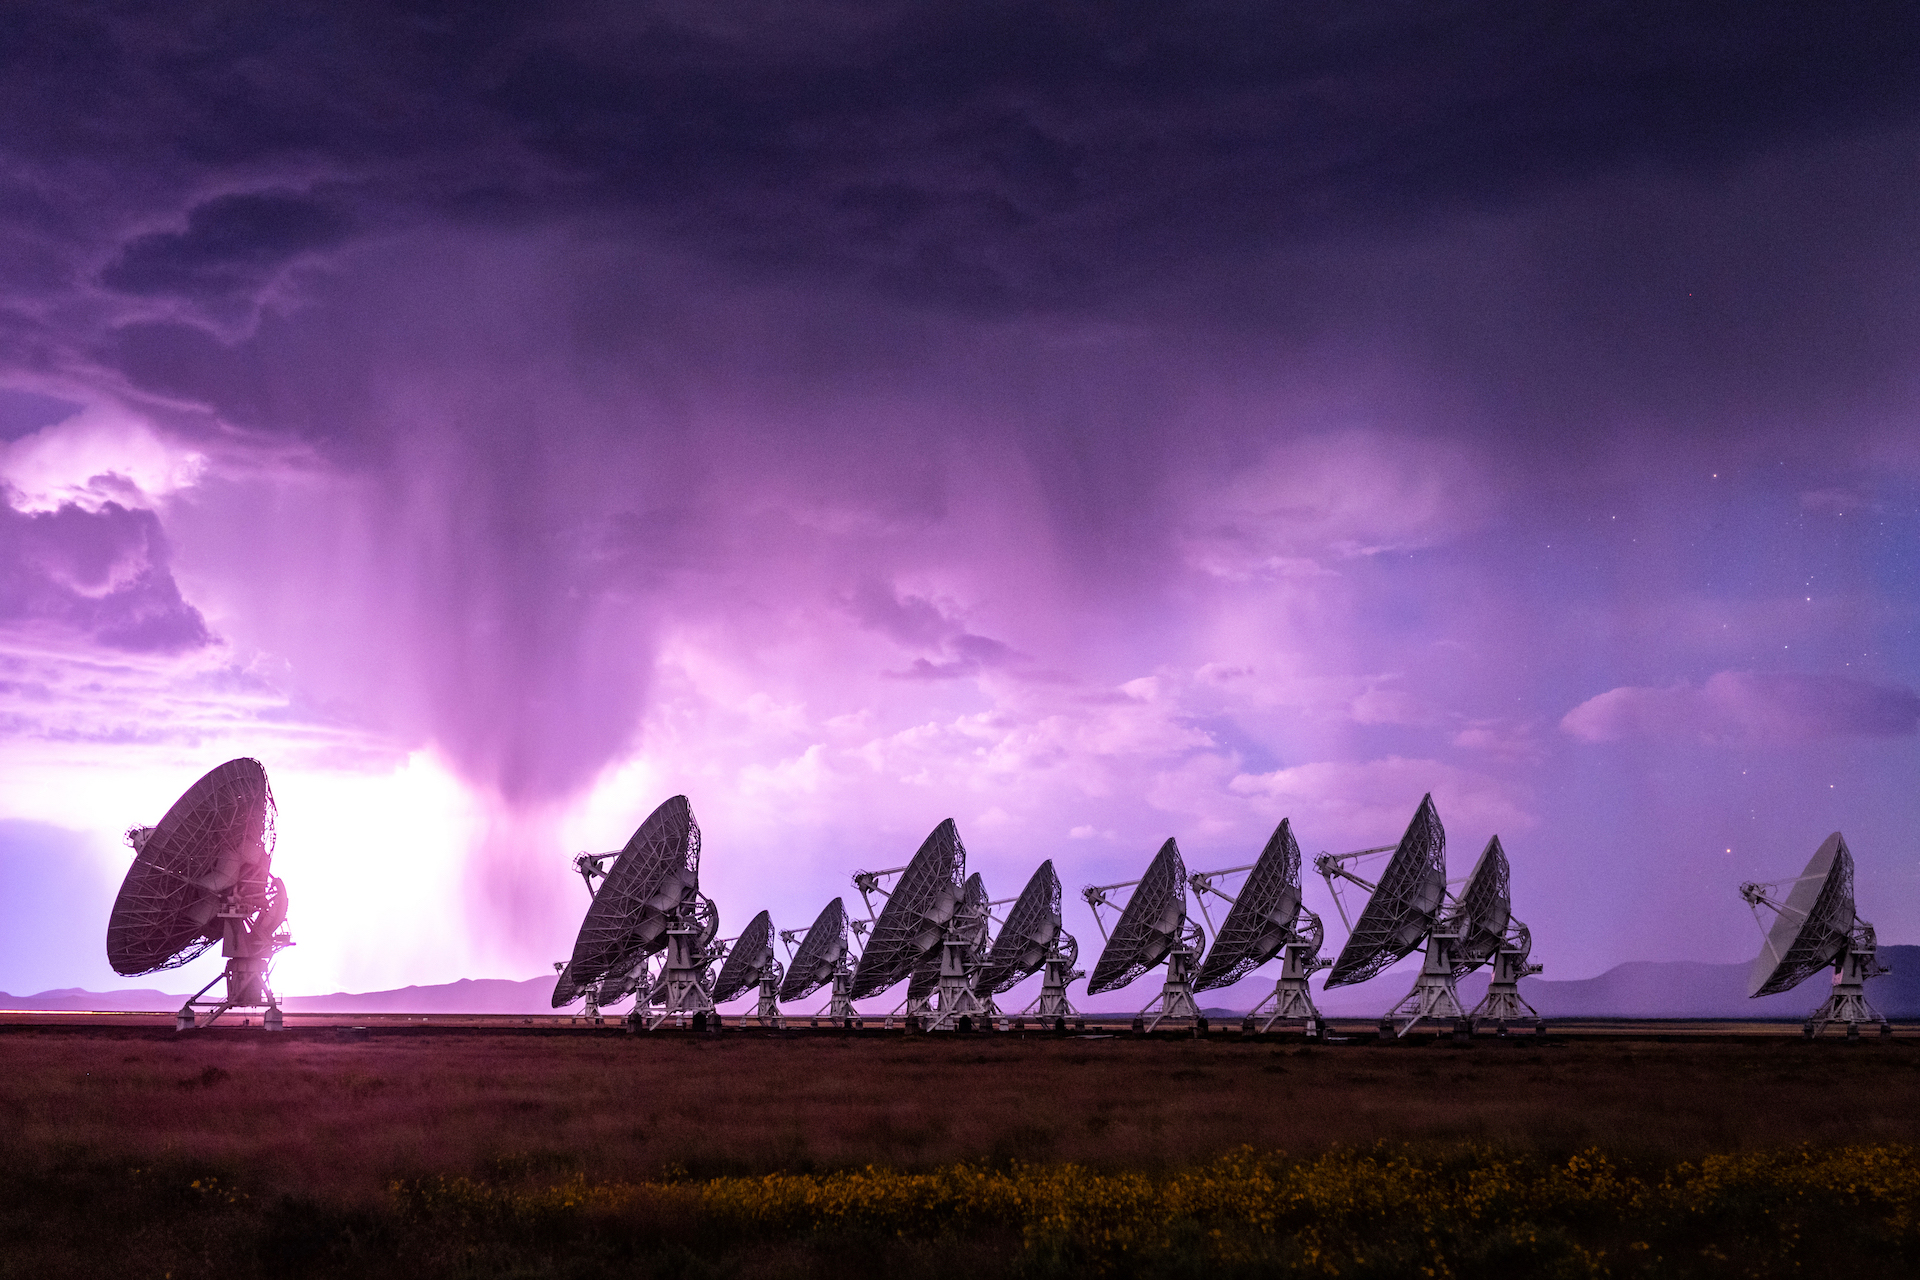

Purple Lightning at the VLA

Photo taken by Bettymaya Foott as part of an astrophotography project with the National Radio Astronomy Observatory and the Very Large Array (VLA).

Credit: Bettymaya Foott, NRAO/AUI/NSF